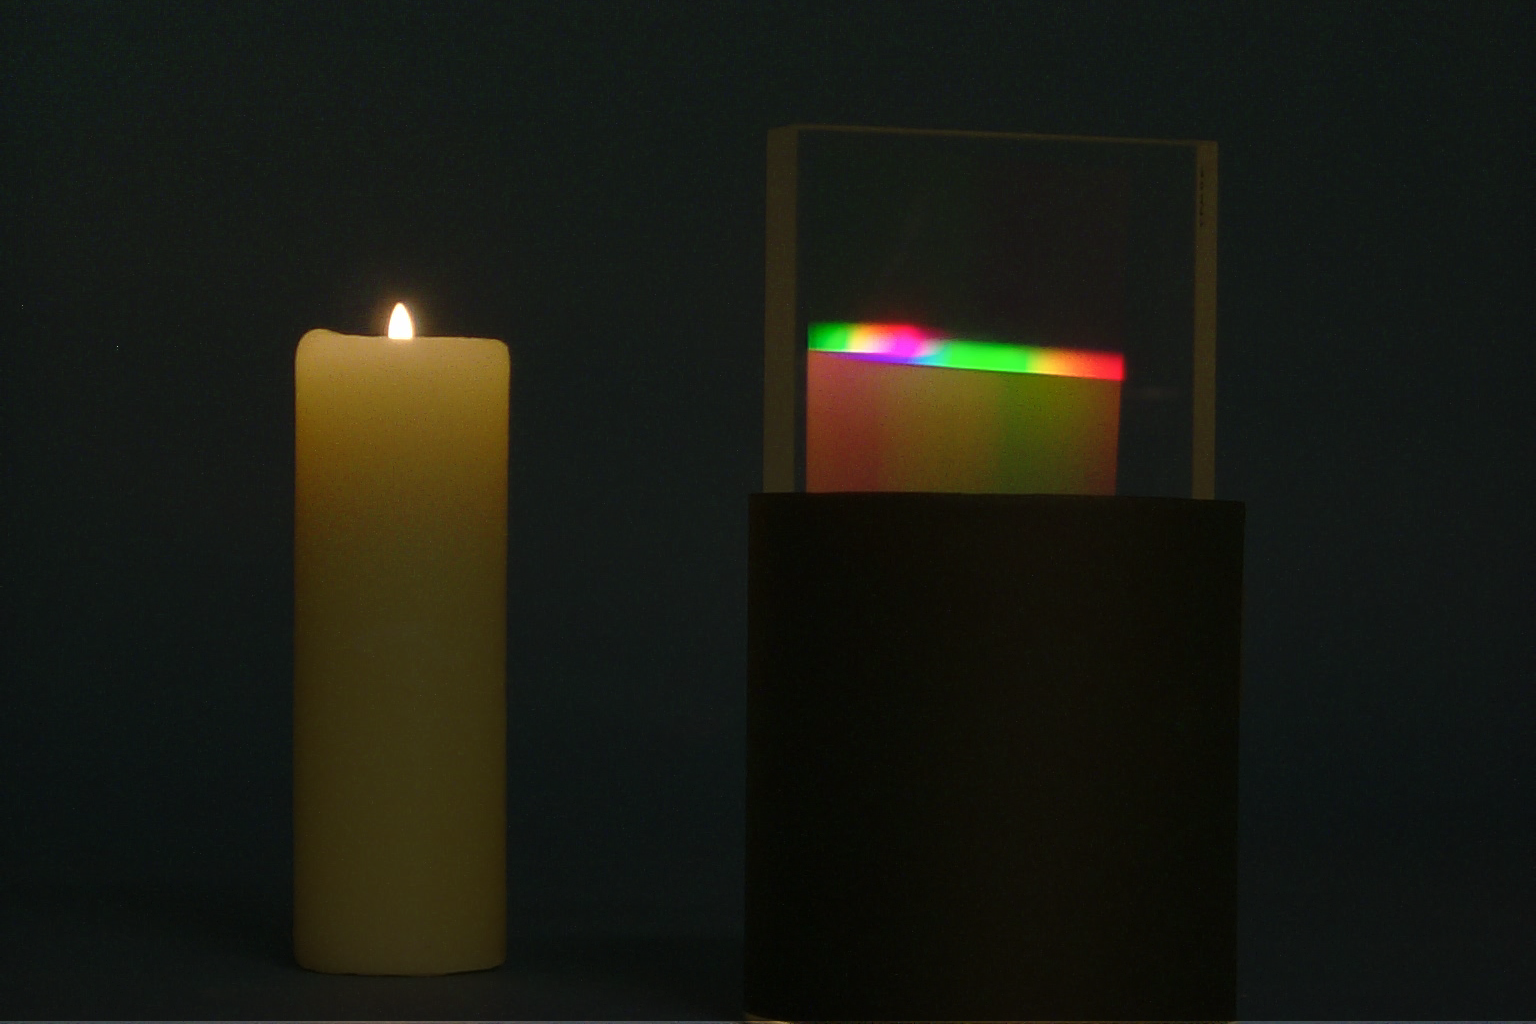

H alpha-H beta grating

Grating capable of simultaneous spectral work at both blue and red wavelengths (H alpha and H beta). This is part of a technology development project involving Dr Sam Barden of NOAO and Kaiser Optical Systems, Inc. (see NOAO press release 99-06).

Credit: NOIRLab/NSF/AURA